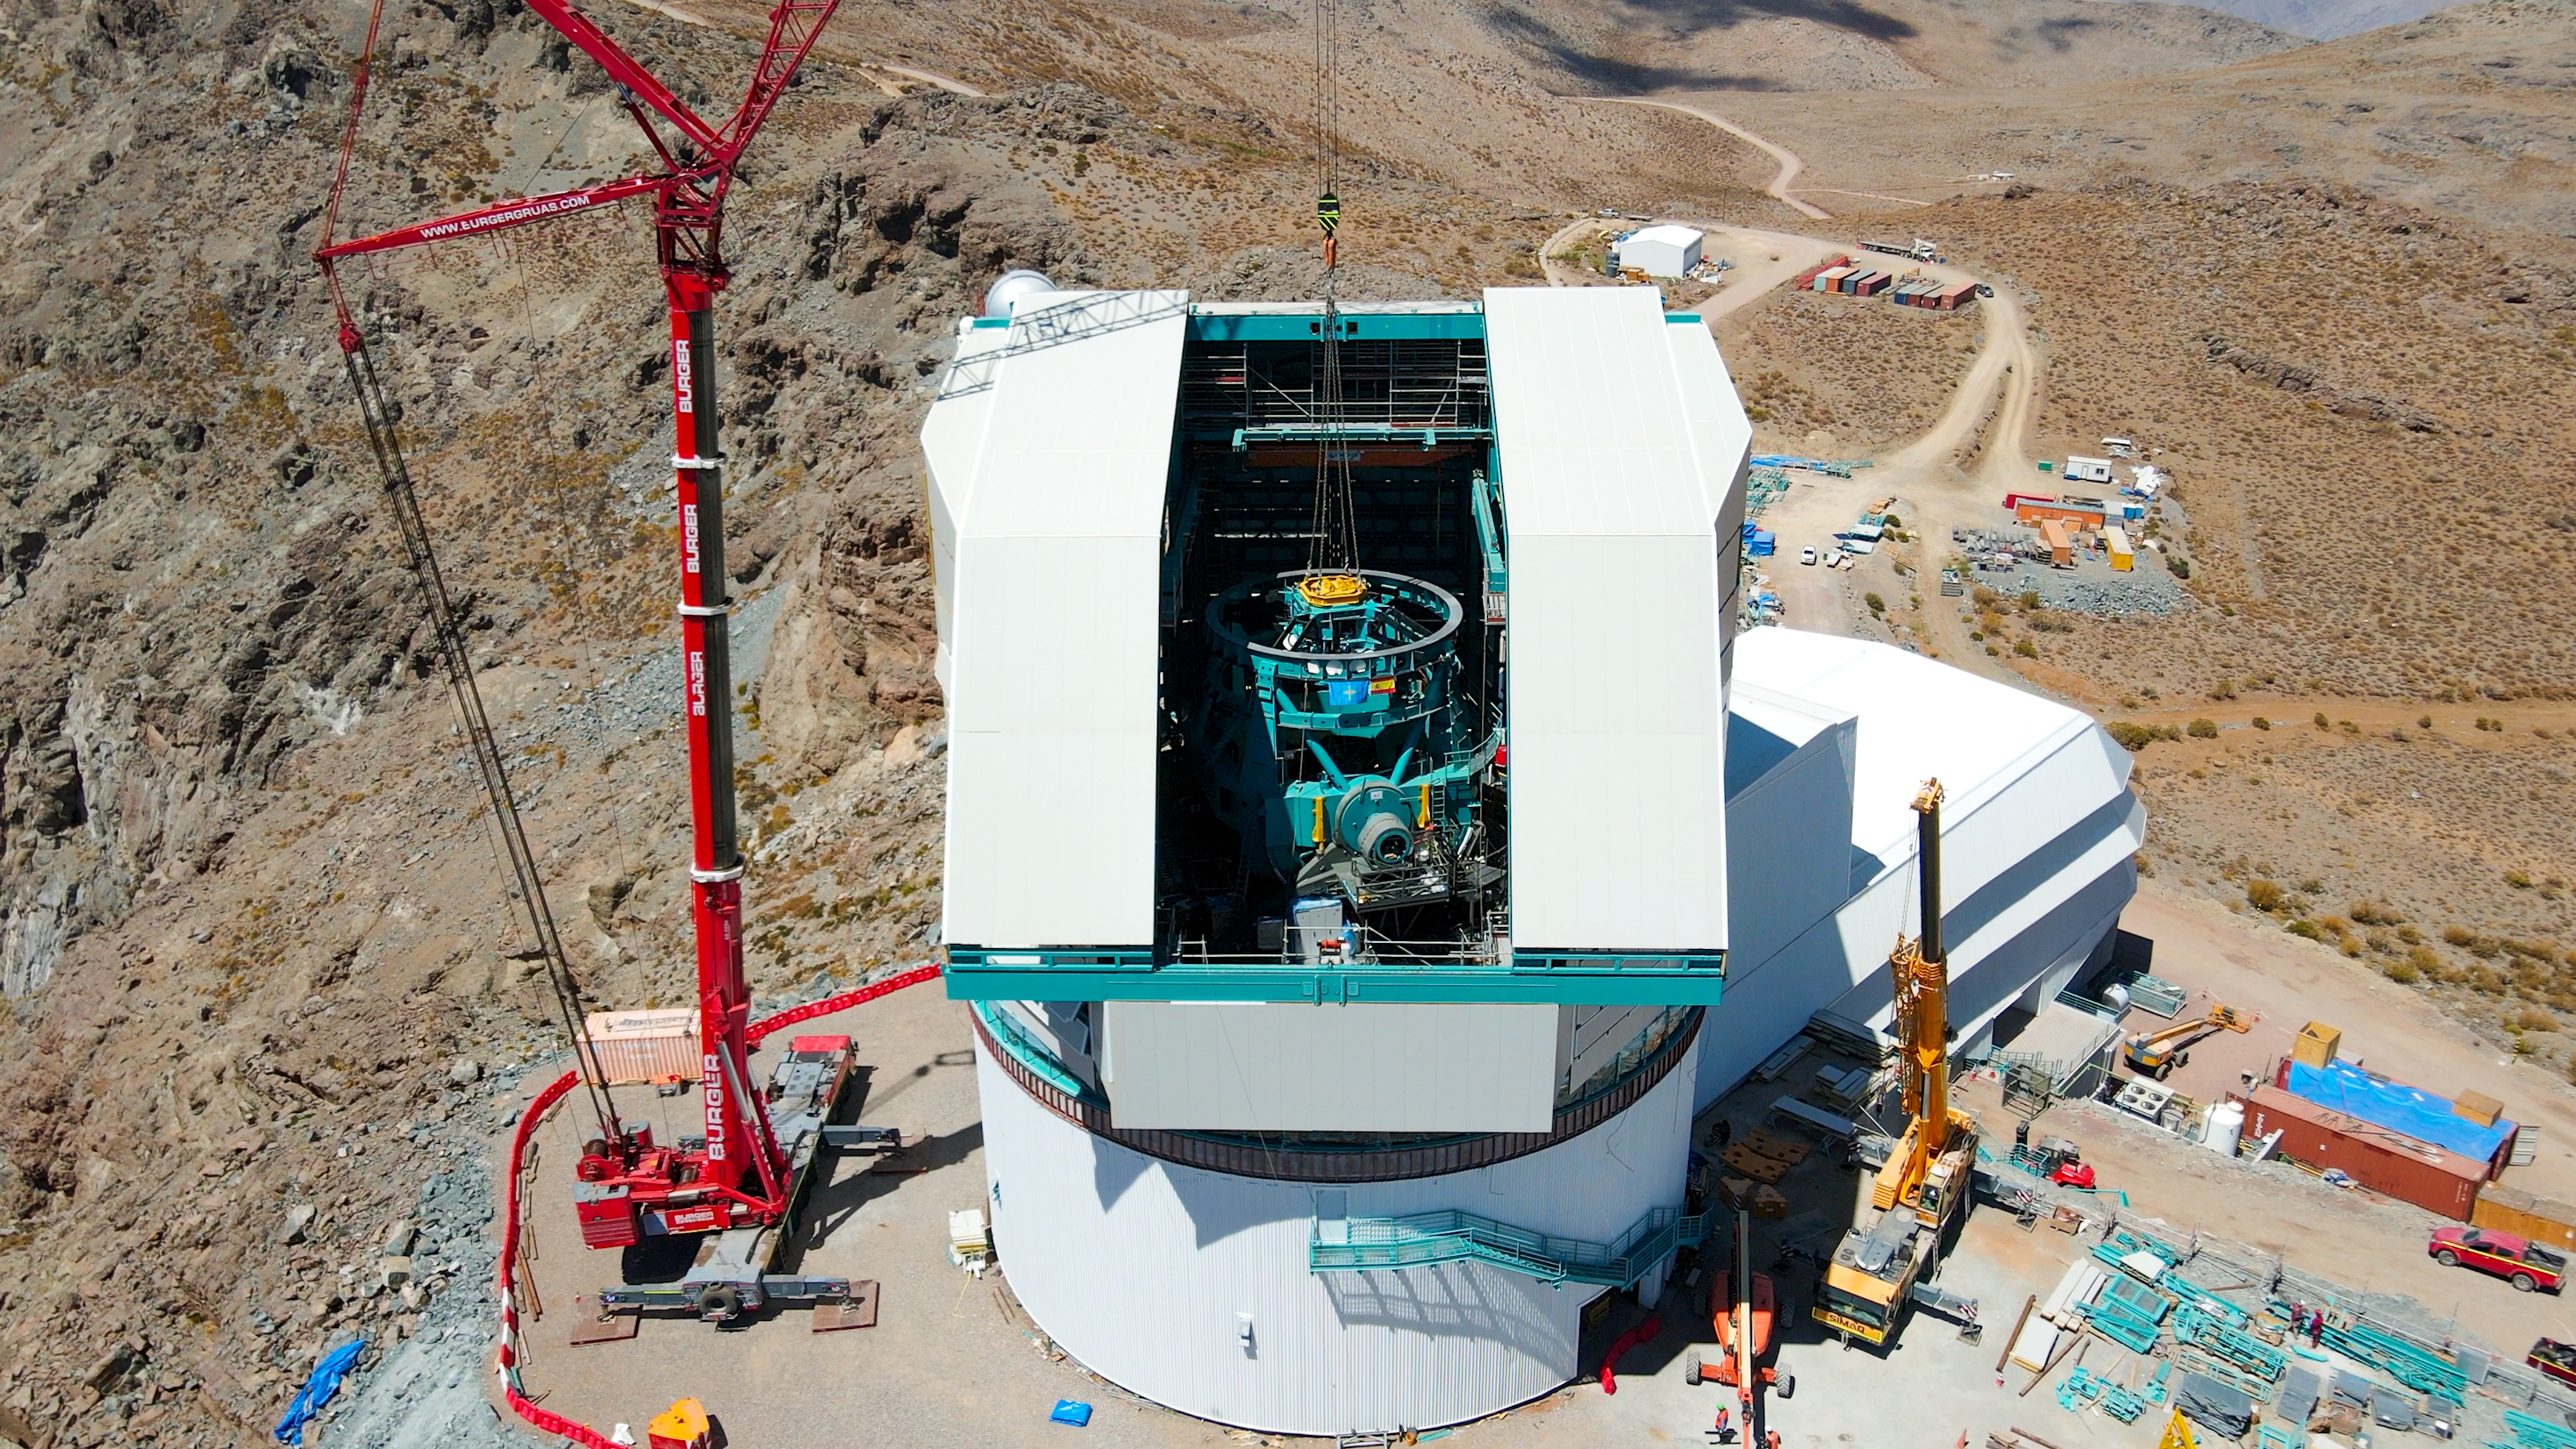

TEA Installation

The Top-End Assembly (TEA) for the Telescope Mount Assembly (TMA) was lifted by crane into the observatory dome and installed on the TMA on March 2nd. The task was completed successfully and was a highly celebrated milestone for Rubin Observatory.

Credit: Rubin Obs/NSF/AURA